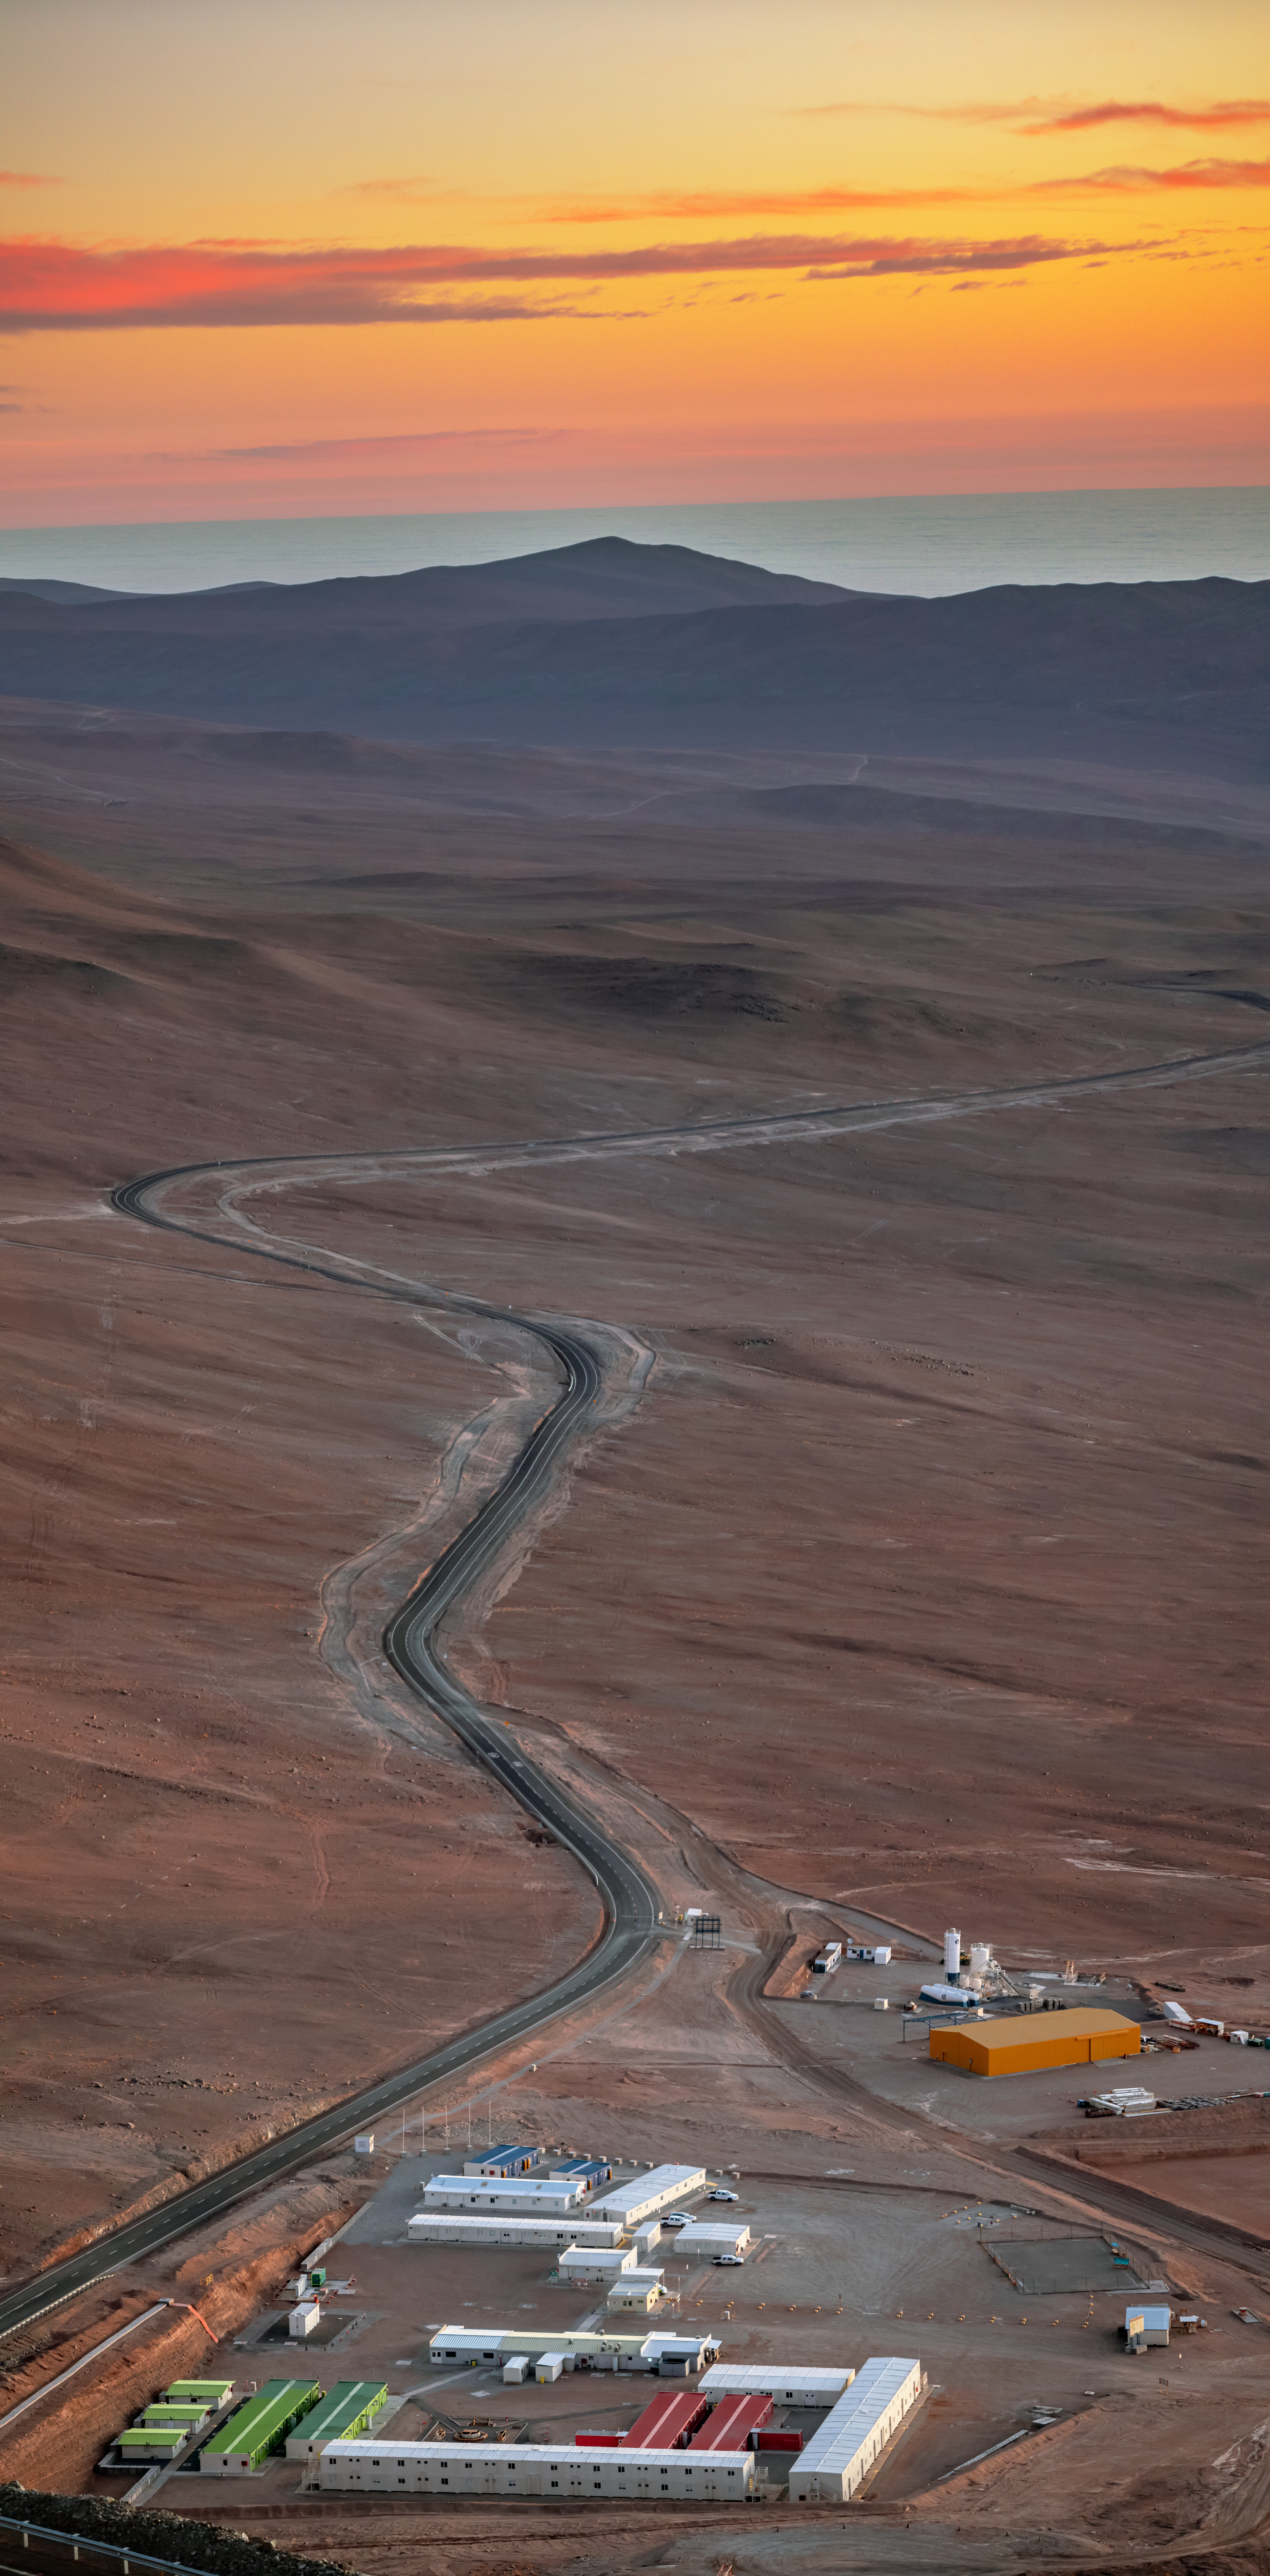

The sunset road

This photograph, taken in July 2019, shows a sunset view from Cerro Armazones, where ESO’s Extremely Large Telescope is being built. The winding desert road that connects Armazones to ESO’s Paranal Observatory is visible, as are the construction worker’s cabins in the foreground.

Credit: ESO/M. Zamani